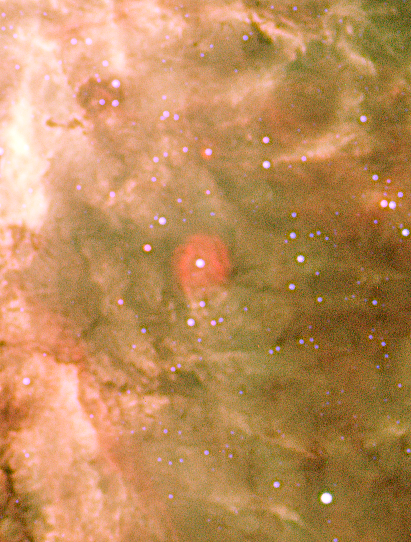

Red Bubbles in Tarantula Nebula

The star that blows the material making this reddish bubble is thought to be 20 times more massive, 130 000 times more luminous, 10 times larger and 6 times hotter than our Sun. A possible fainter example of such a bubble is also visible just above the large red bubble in the image.

Credit: ESO